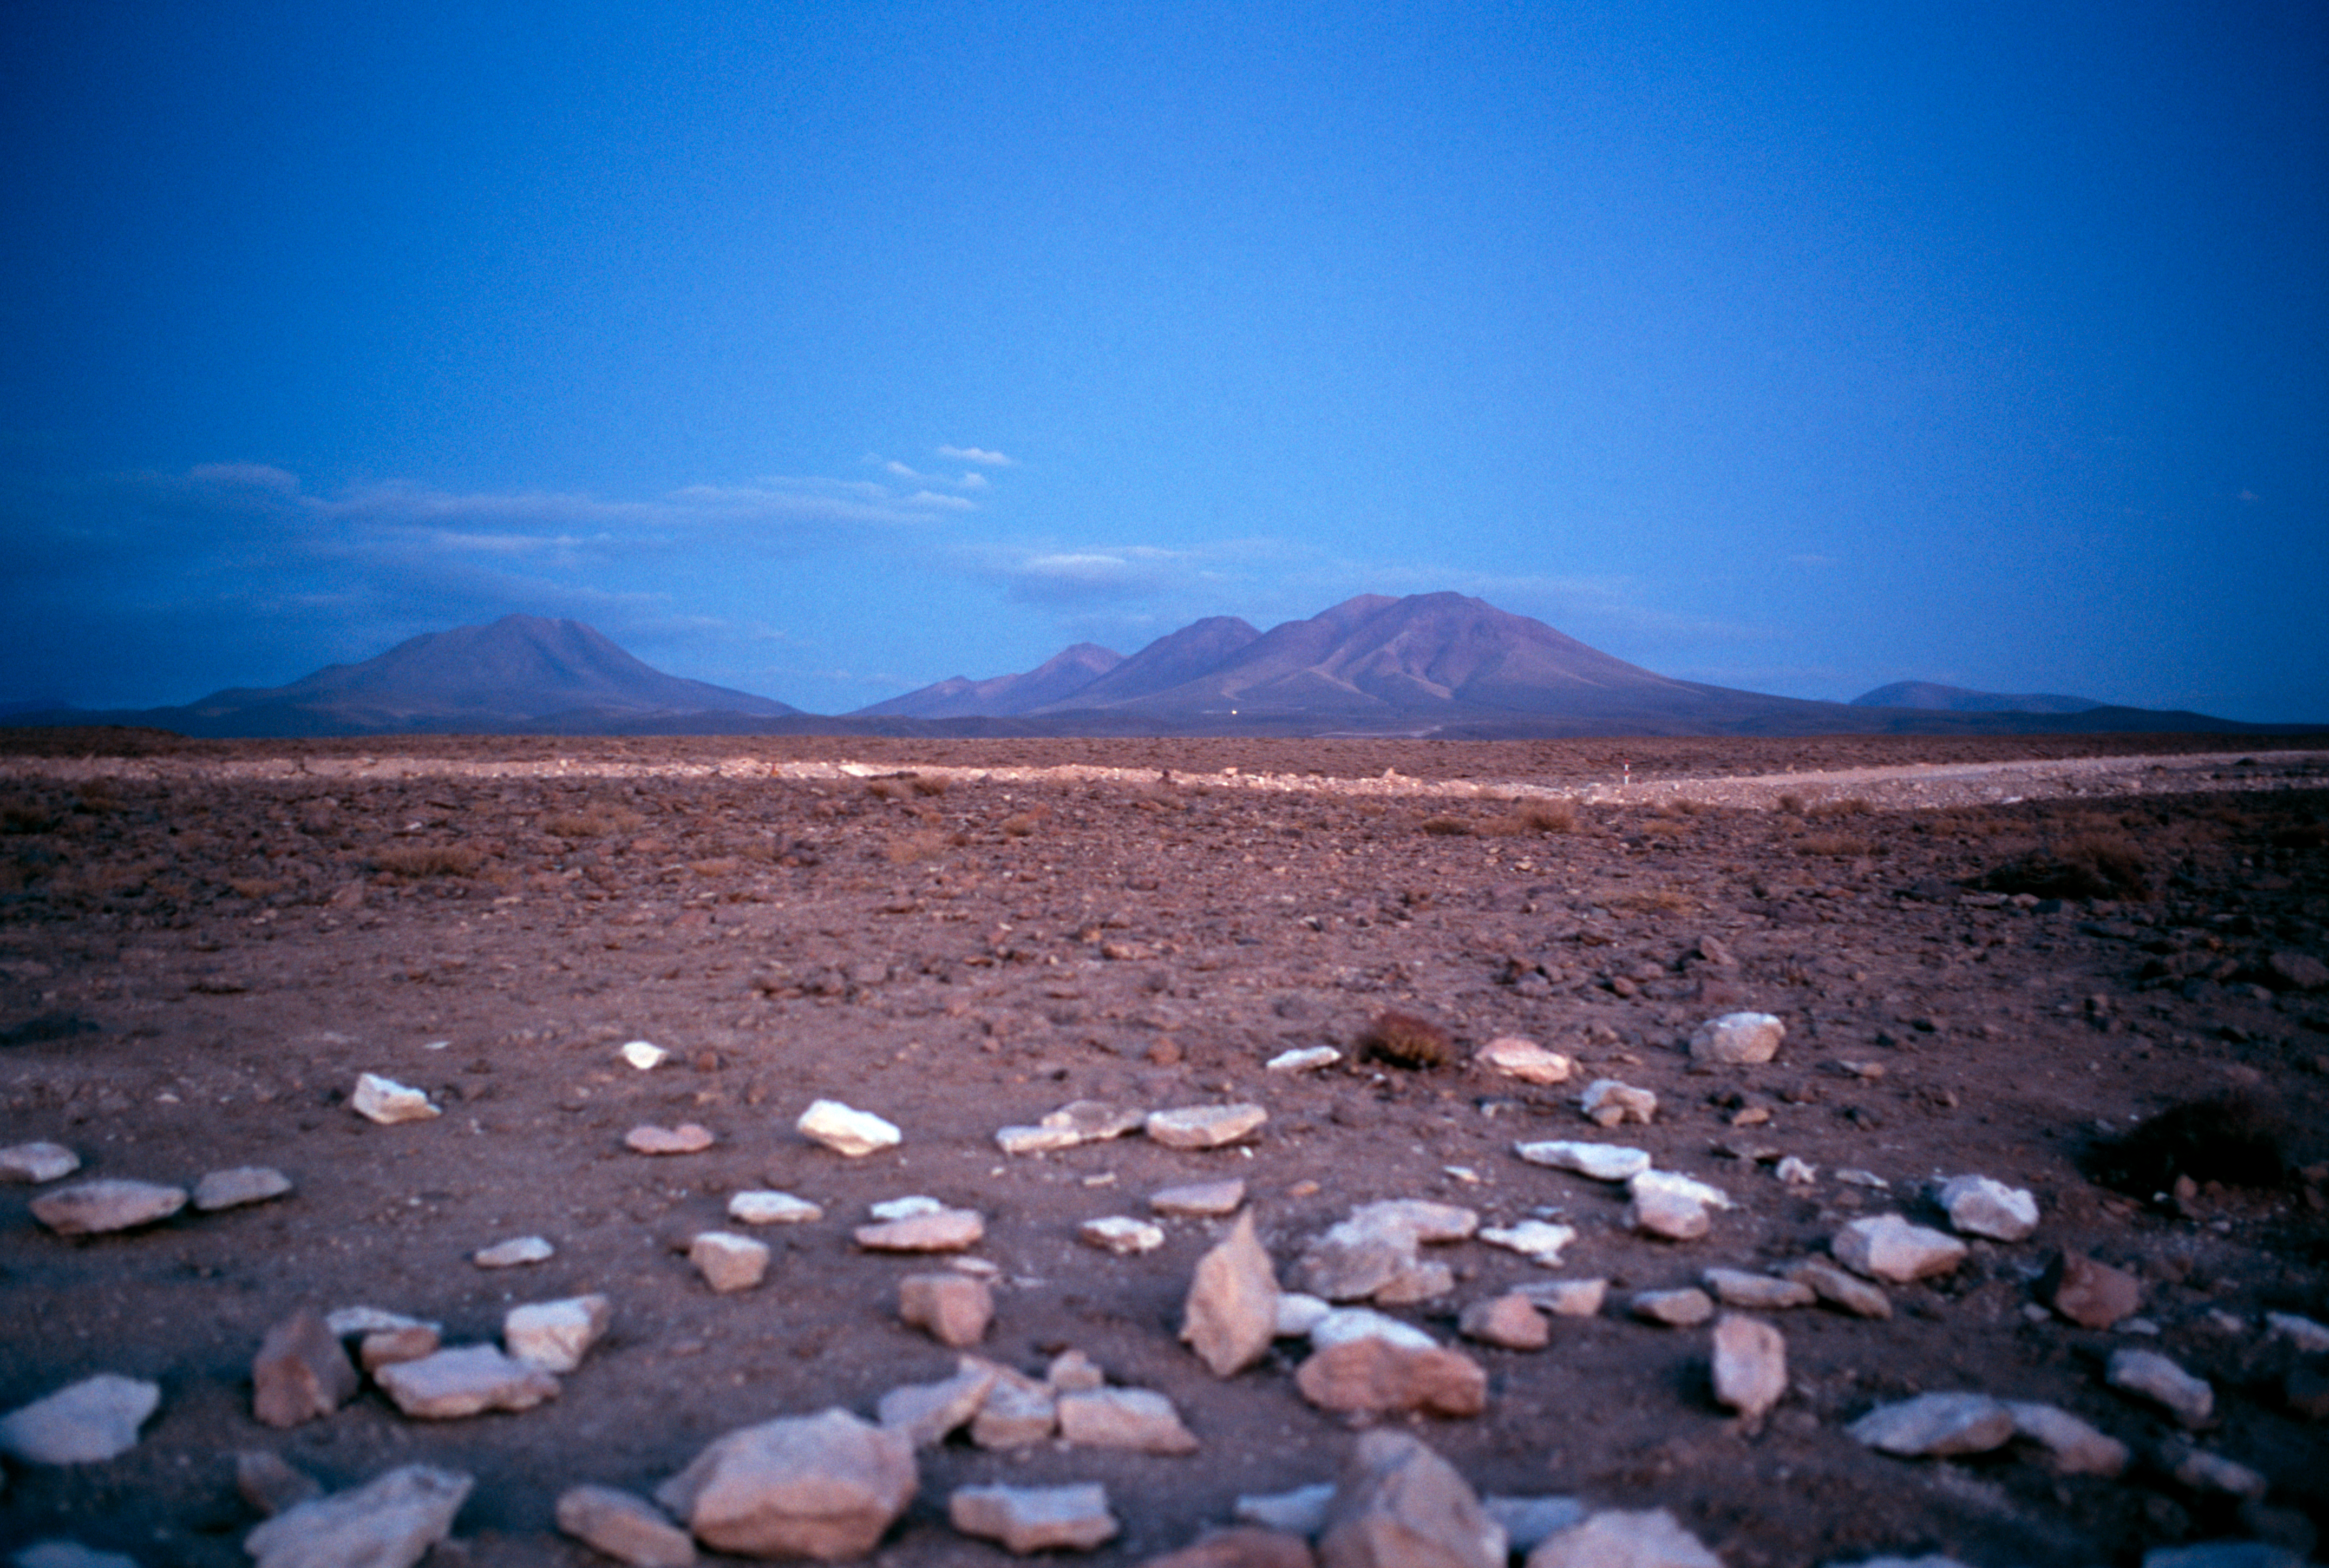

ALMA access

When entering the ALMA access gate at an altitude of about 2500 m there is still a long way to go to the high site. In the far distance one can see the two mountains Cerro Negro and Cerro Macon. This picture was taken in December 2004.

Credit: ESO/H.H.Heyer